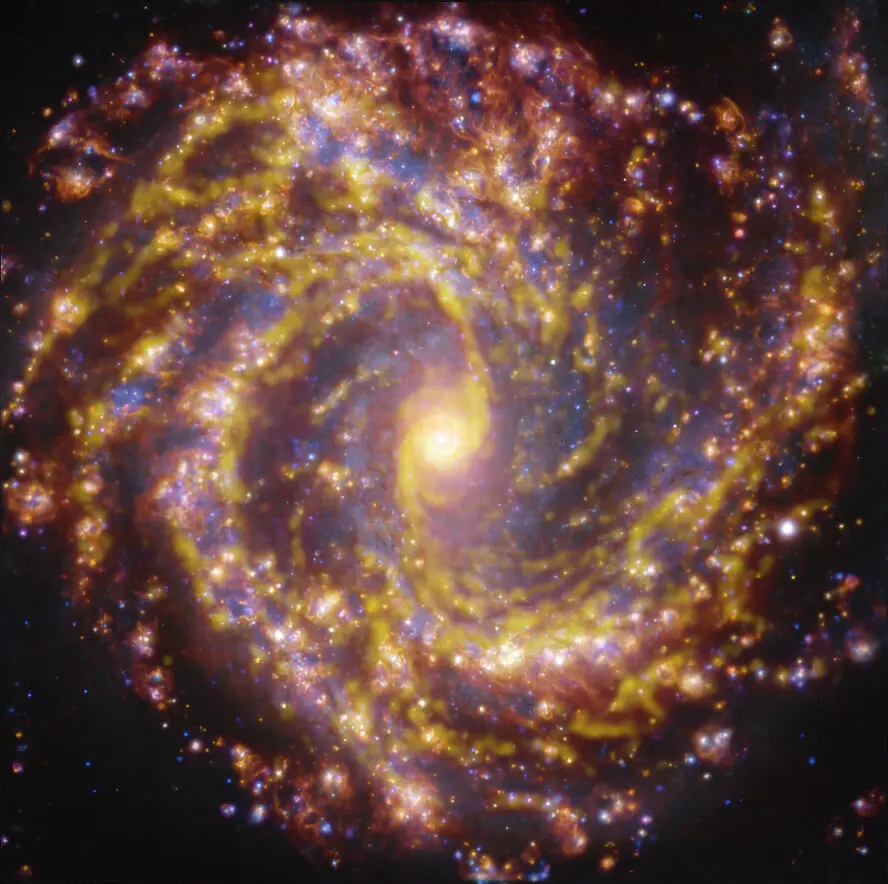

Nearby galaxy NGC 4303

This image of the nearby galaxy NGC 4303 was obtained by combining observations taken with the Multi-Unit Spectroscopic Explorer (MUSE) on ESO’s Very Large Telescope (VLT) and with the Atacama Large Millimeter/submillimeter Array (ALMA), in which ESO is a partner. NGC 4303 is a spiral galaxy, with a bar of stars and gas at its centre, located approximately 55 million light-years from Earth in the constellation Virgo. The image is a combination of observations conducted at different wavelengths of light to map stellar populations and gas. ALMA’s observations are represented in brownish-orange tones and highlight the clouds of cold molecular gas that provide the raw material from which stars form. The MUSE data show up mainly in gold and blue. The bright golden glows map warm clouds of mainly ionised hydrogen, oxygen and sulphur gas, marking the presence of newly born stars, while the bluish regions reveal the distribution of slightly older stars. The image was taken as part of the Physics at High Angular resolution in Nearby GalaxieS (PHANGS) project, which is making high-resolution observations of nearby galaxies with telescopes operating across the electromagnetic spectrum.

Credit: ESO/ALMA (ESO/NAOJ/NRAO)/PHANGS